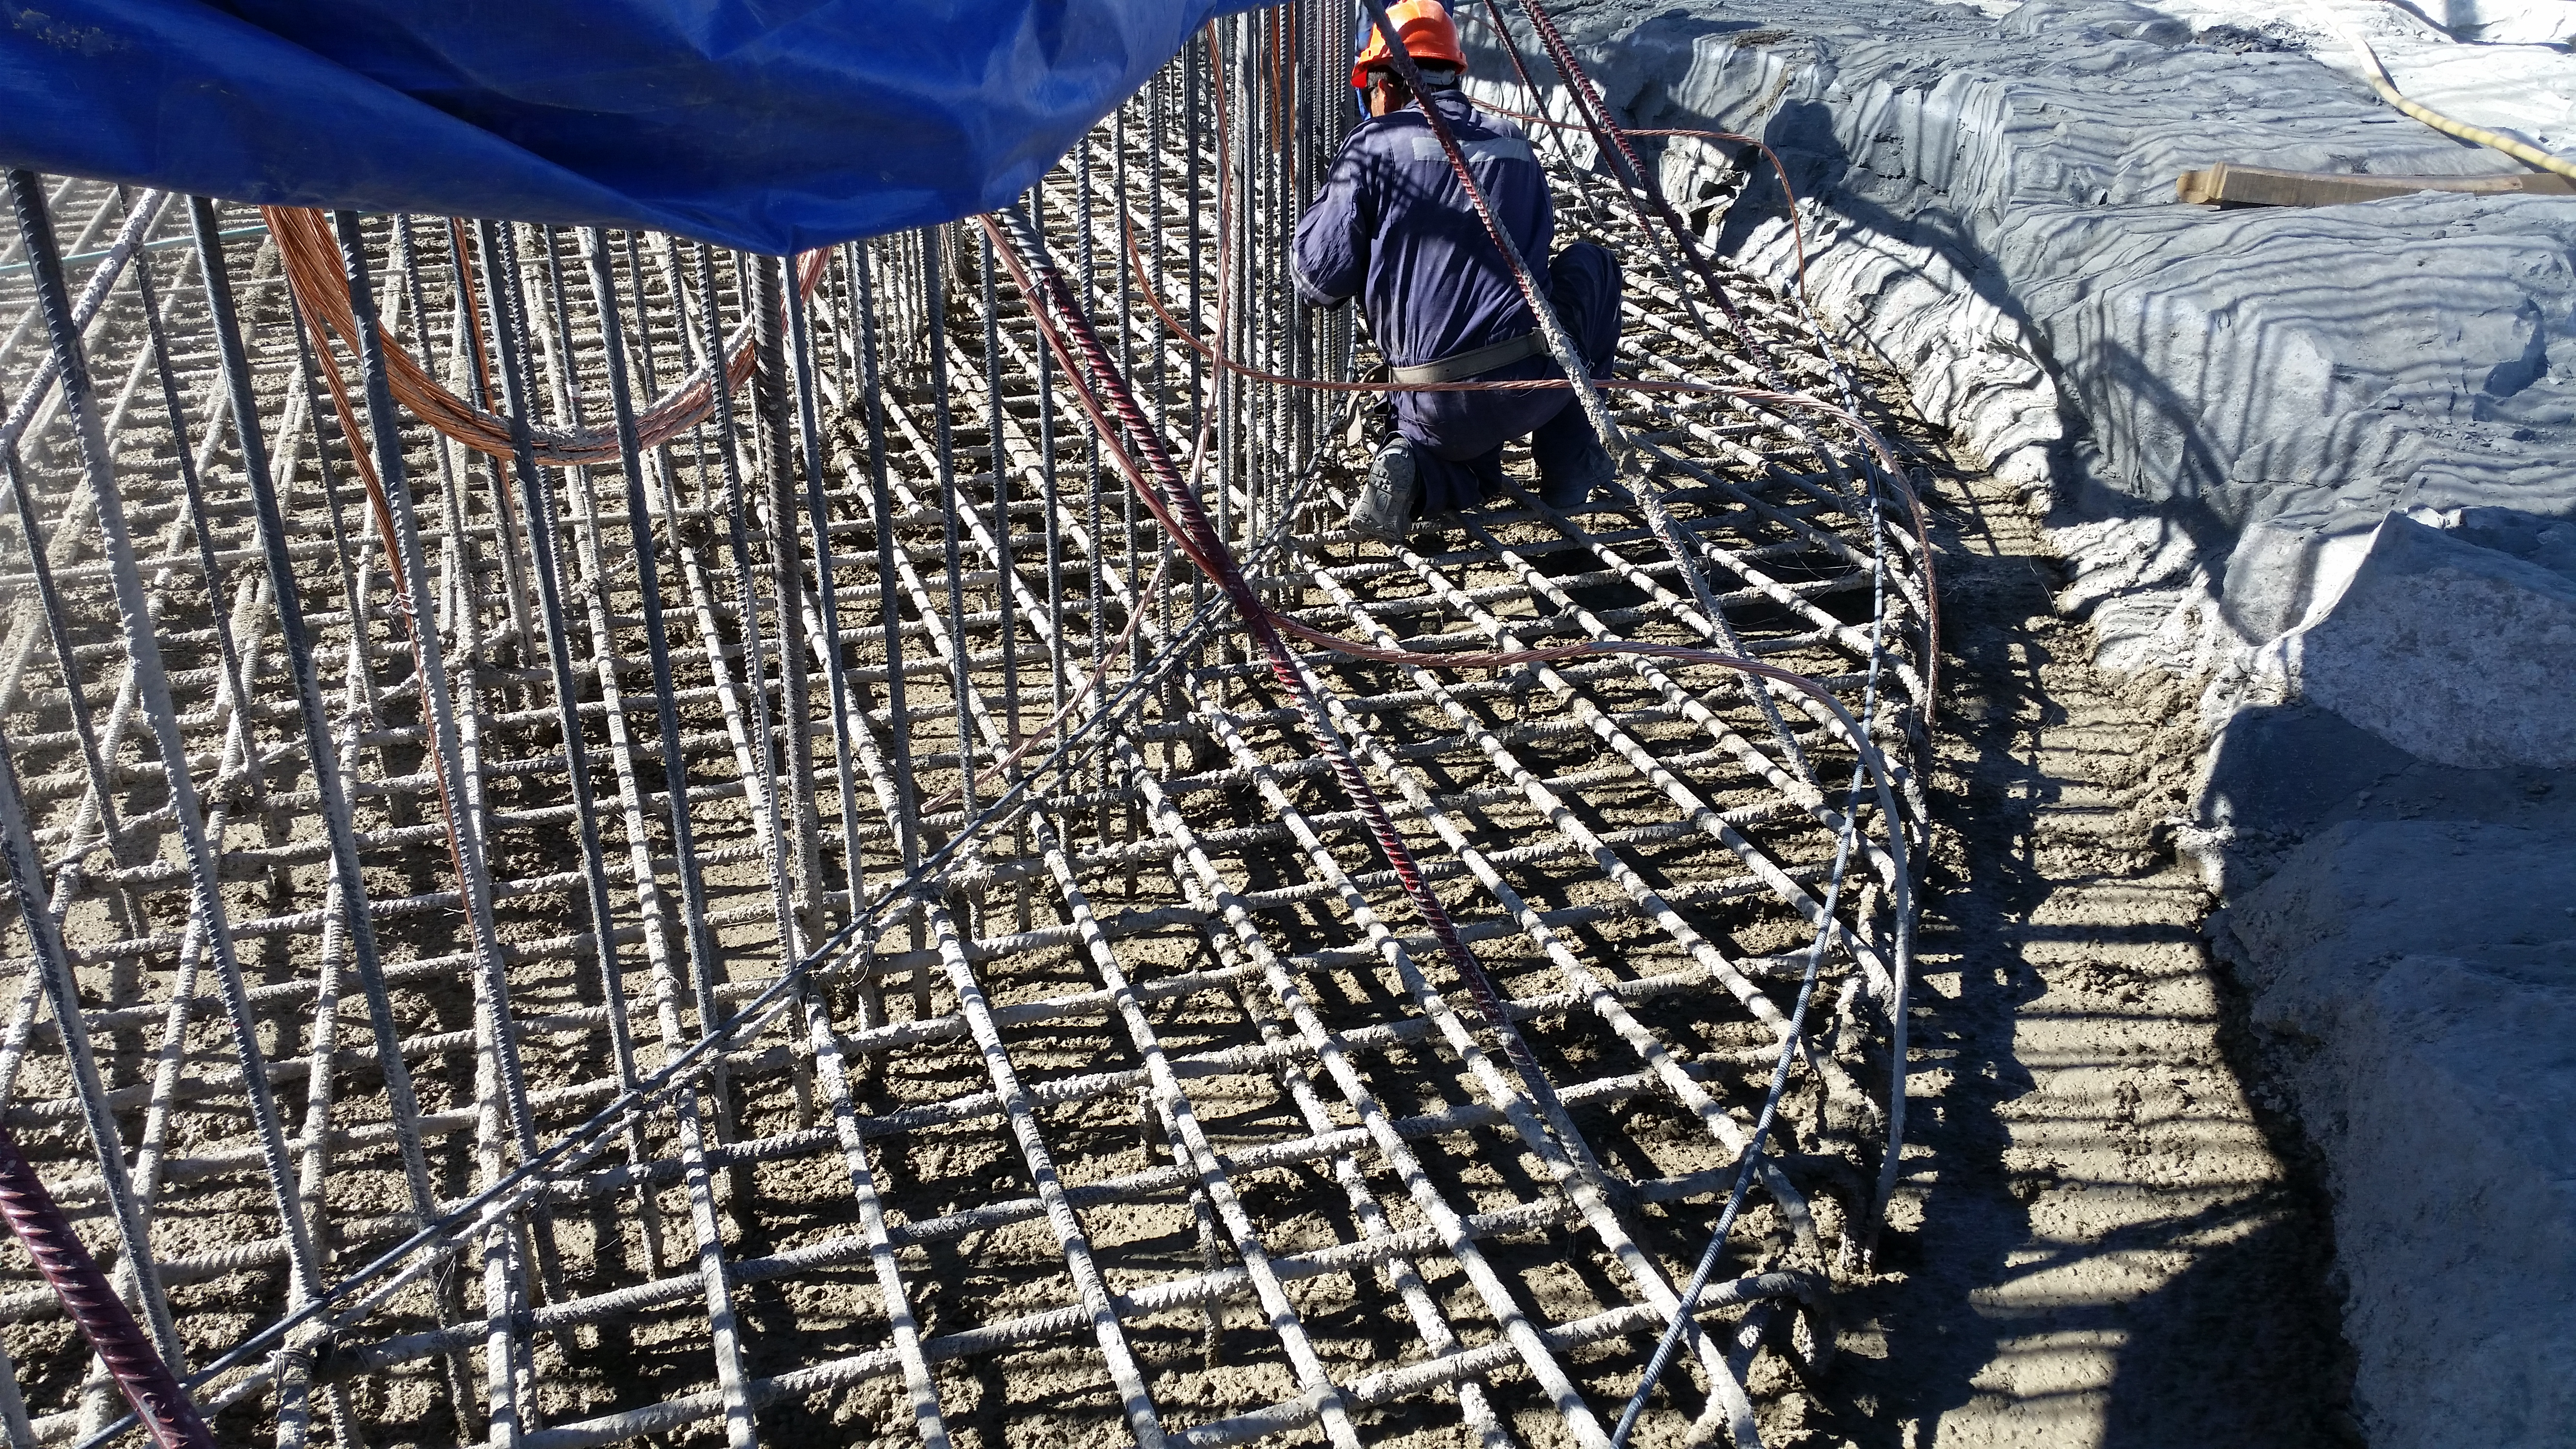

Concrete in the pier

General view: concrete in the pier foundation. Close to completion.

Credit: Rubin Observatory/NSF/AURA